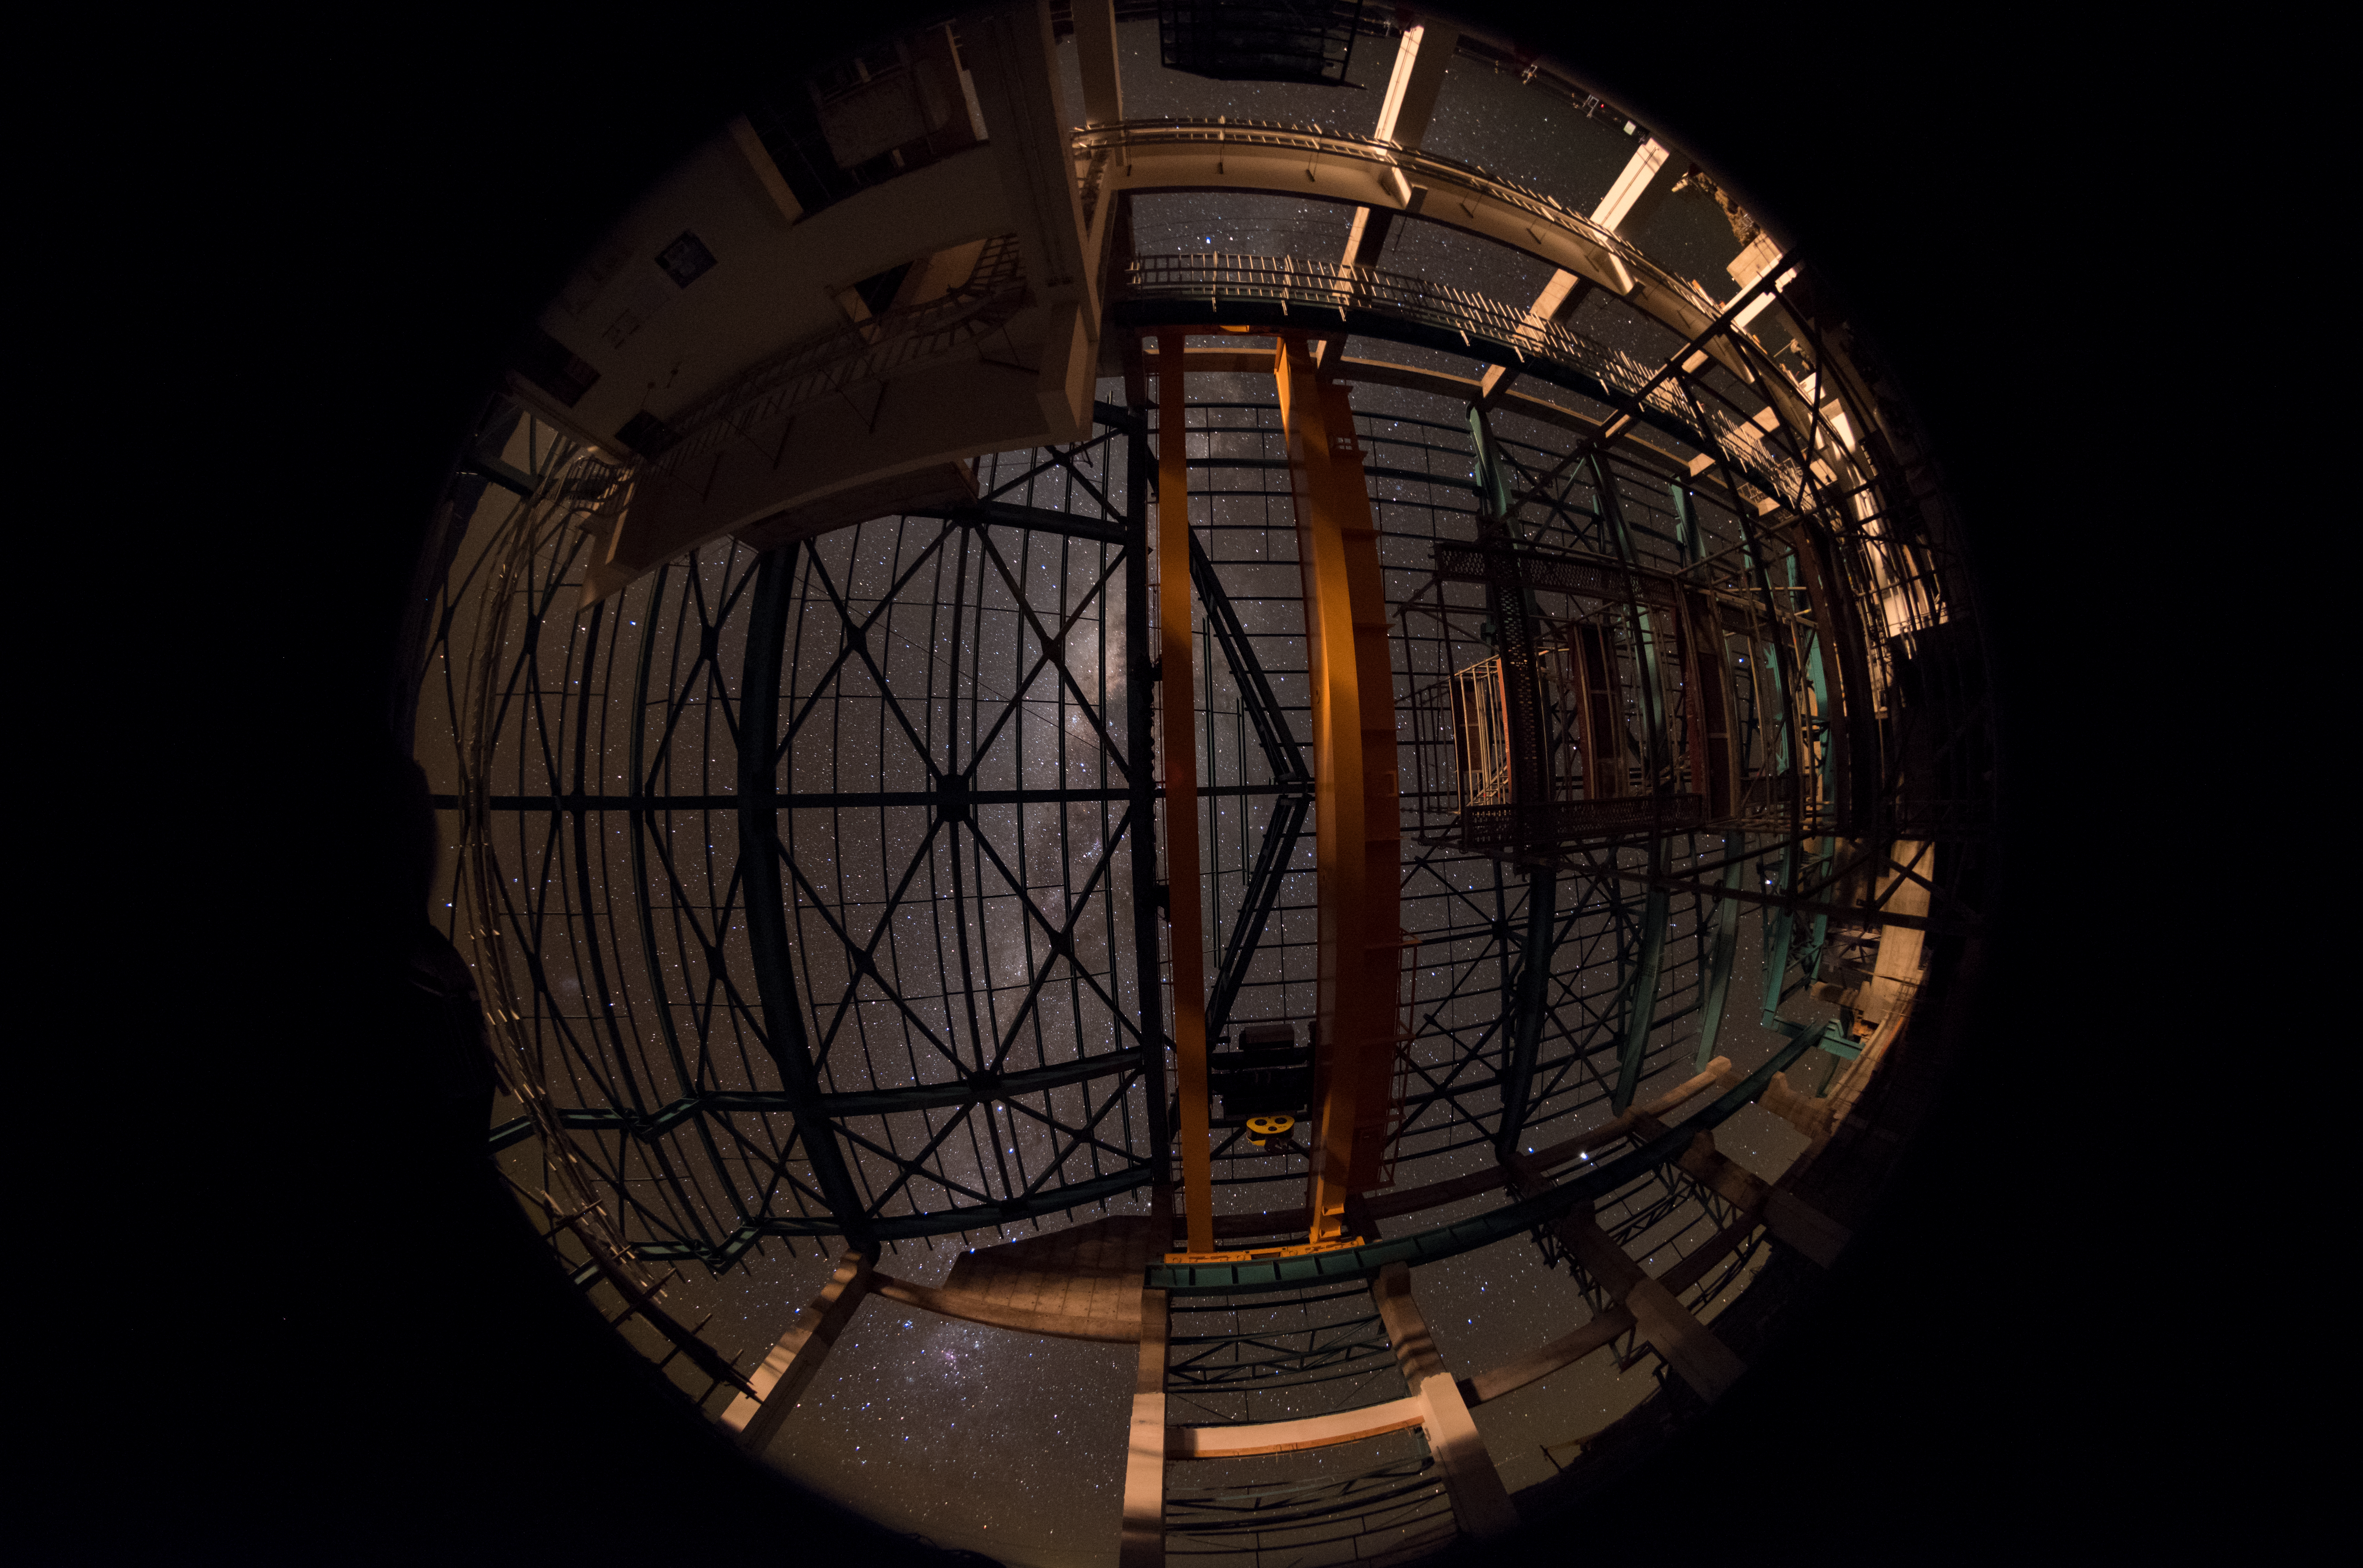

Summit Multimedia Visit 2017

In March 2017 a multimedia team visited Cerro Pachón to document LSST Facility construction. More details are at https://www.lsst.org/news/cerro-pach%C3%B3n-goes-hollywood.

Credit: M. Park/Inigo Films/Rubin Observatory/ NSF/ AURA